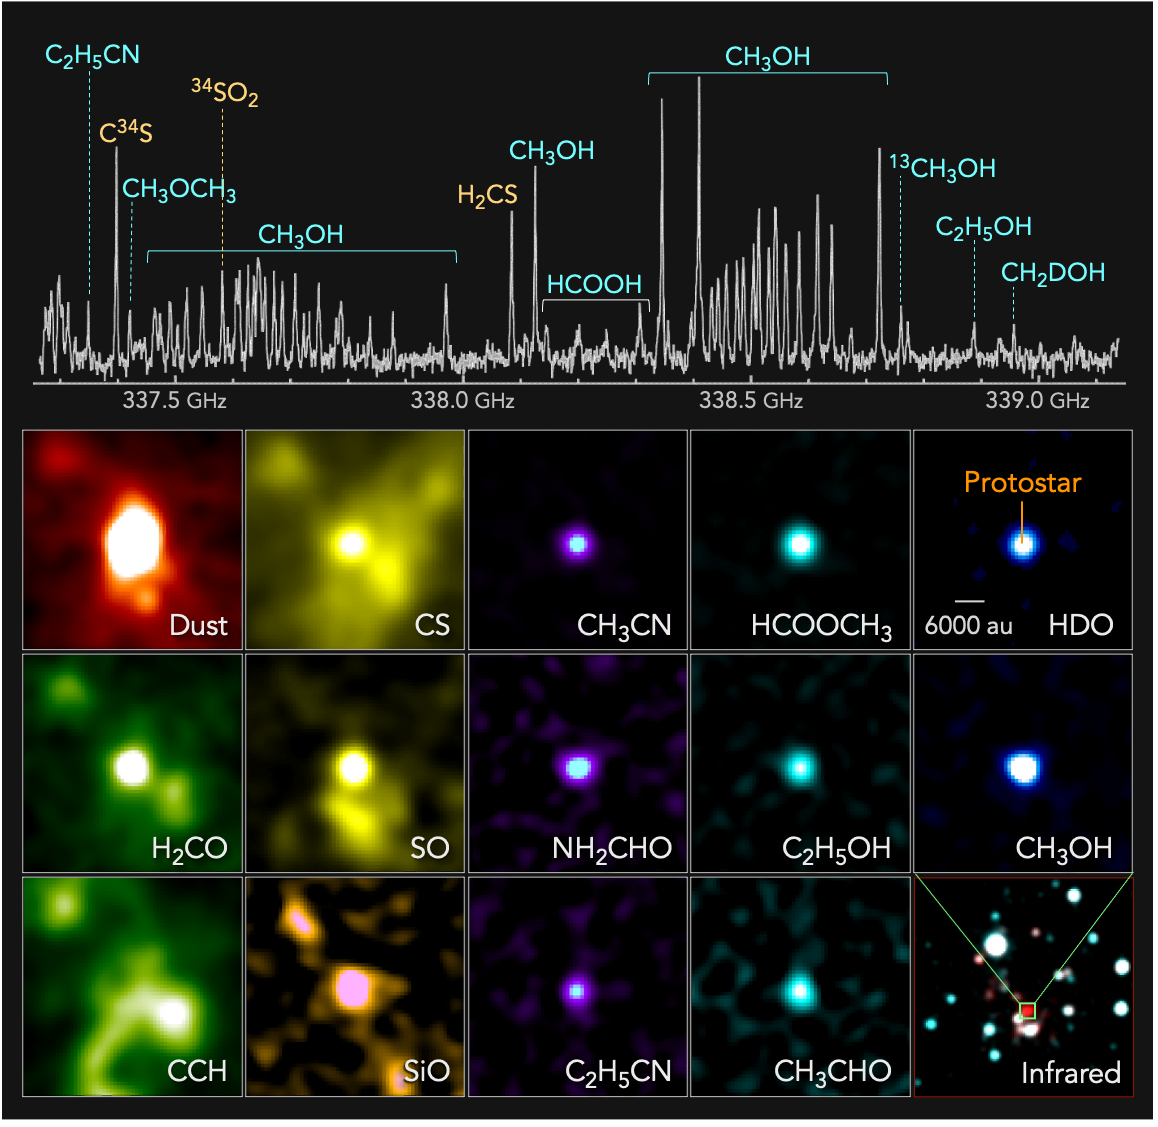

202111_hotcore_ALMA_E

Top: Radio spectrum of a protostar in the extreme outer Galaxy discovered with ALMA. Bottom: Distributions of radio emissions from the protostar. Emissions from dust, formaldehyde (H2CO), ethynylradical (CCH), carbon monosulfide (CS), sulfur monoxide (SO), silicon monoxide (SiO), acetonitrile (CH3CN), formamide (NH2CHO), propanenitrile (C2H5CN), methyl formate (HCOOCH3), ethanol (C2H5OH), acetaldehyde (CH3CHO), deuterated water (HDO), and methanol (CH3OH) are shown as examples. In the bottom right panel, an infrared 2-color composite image of the surrounding region is shown (red: 2.16 m and blue: 1.25 m, based on 2MASS data).

Credit: ALMA (ESO/NAOJ/NRAO), T. Shimonishi (Niigata University)